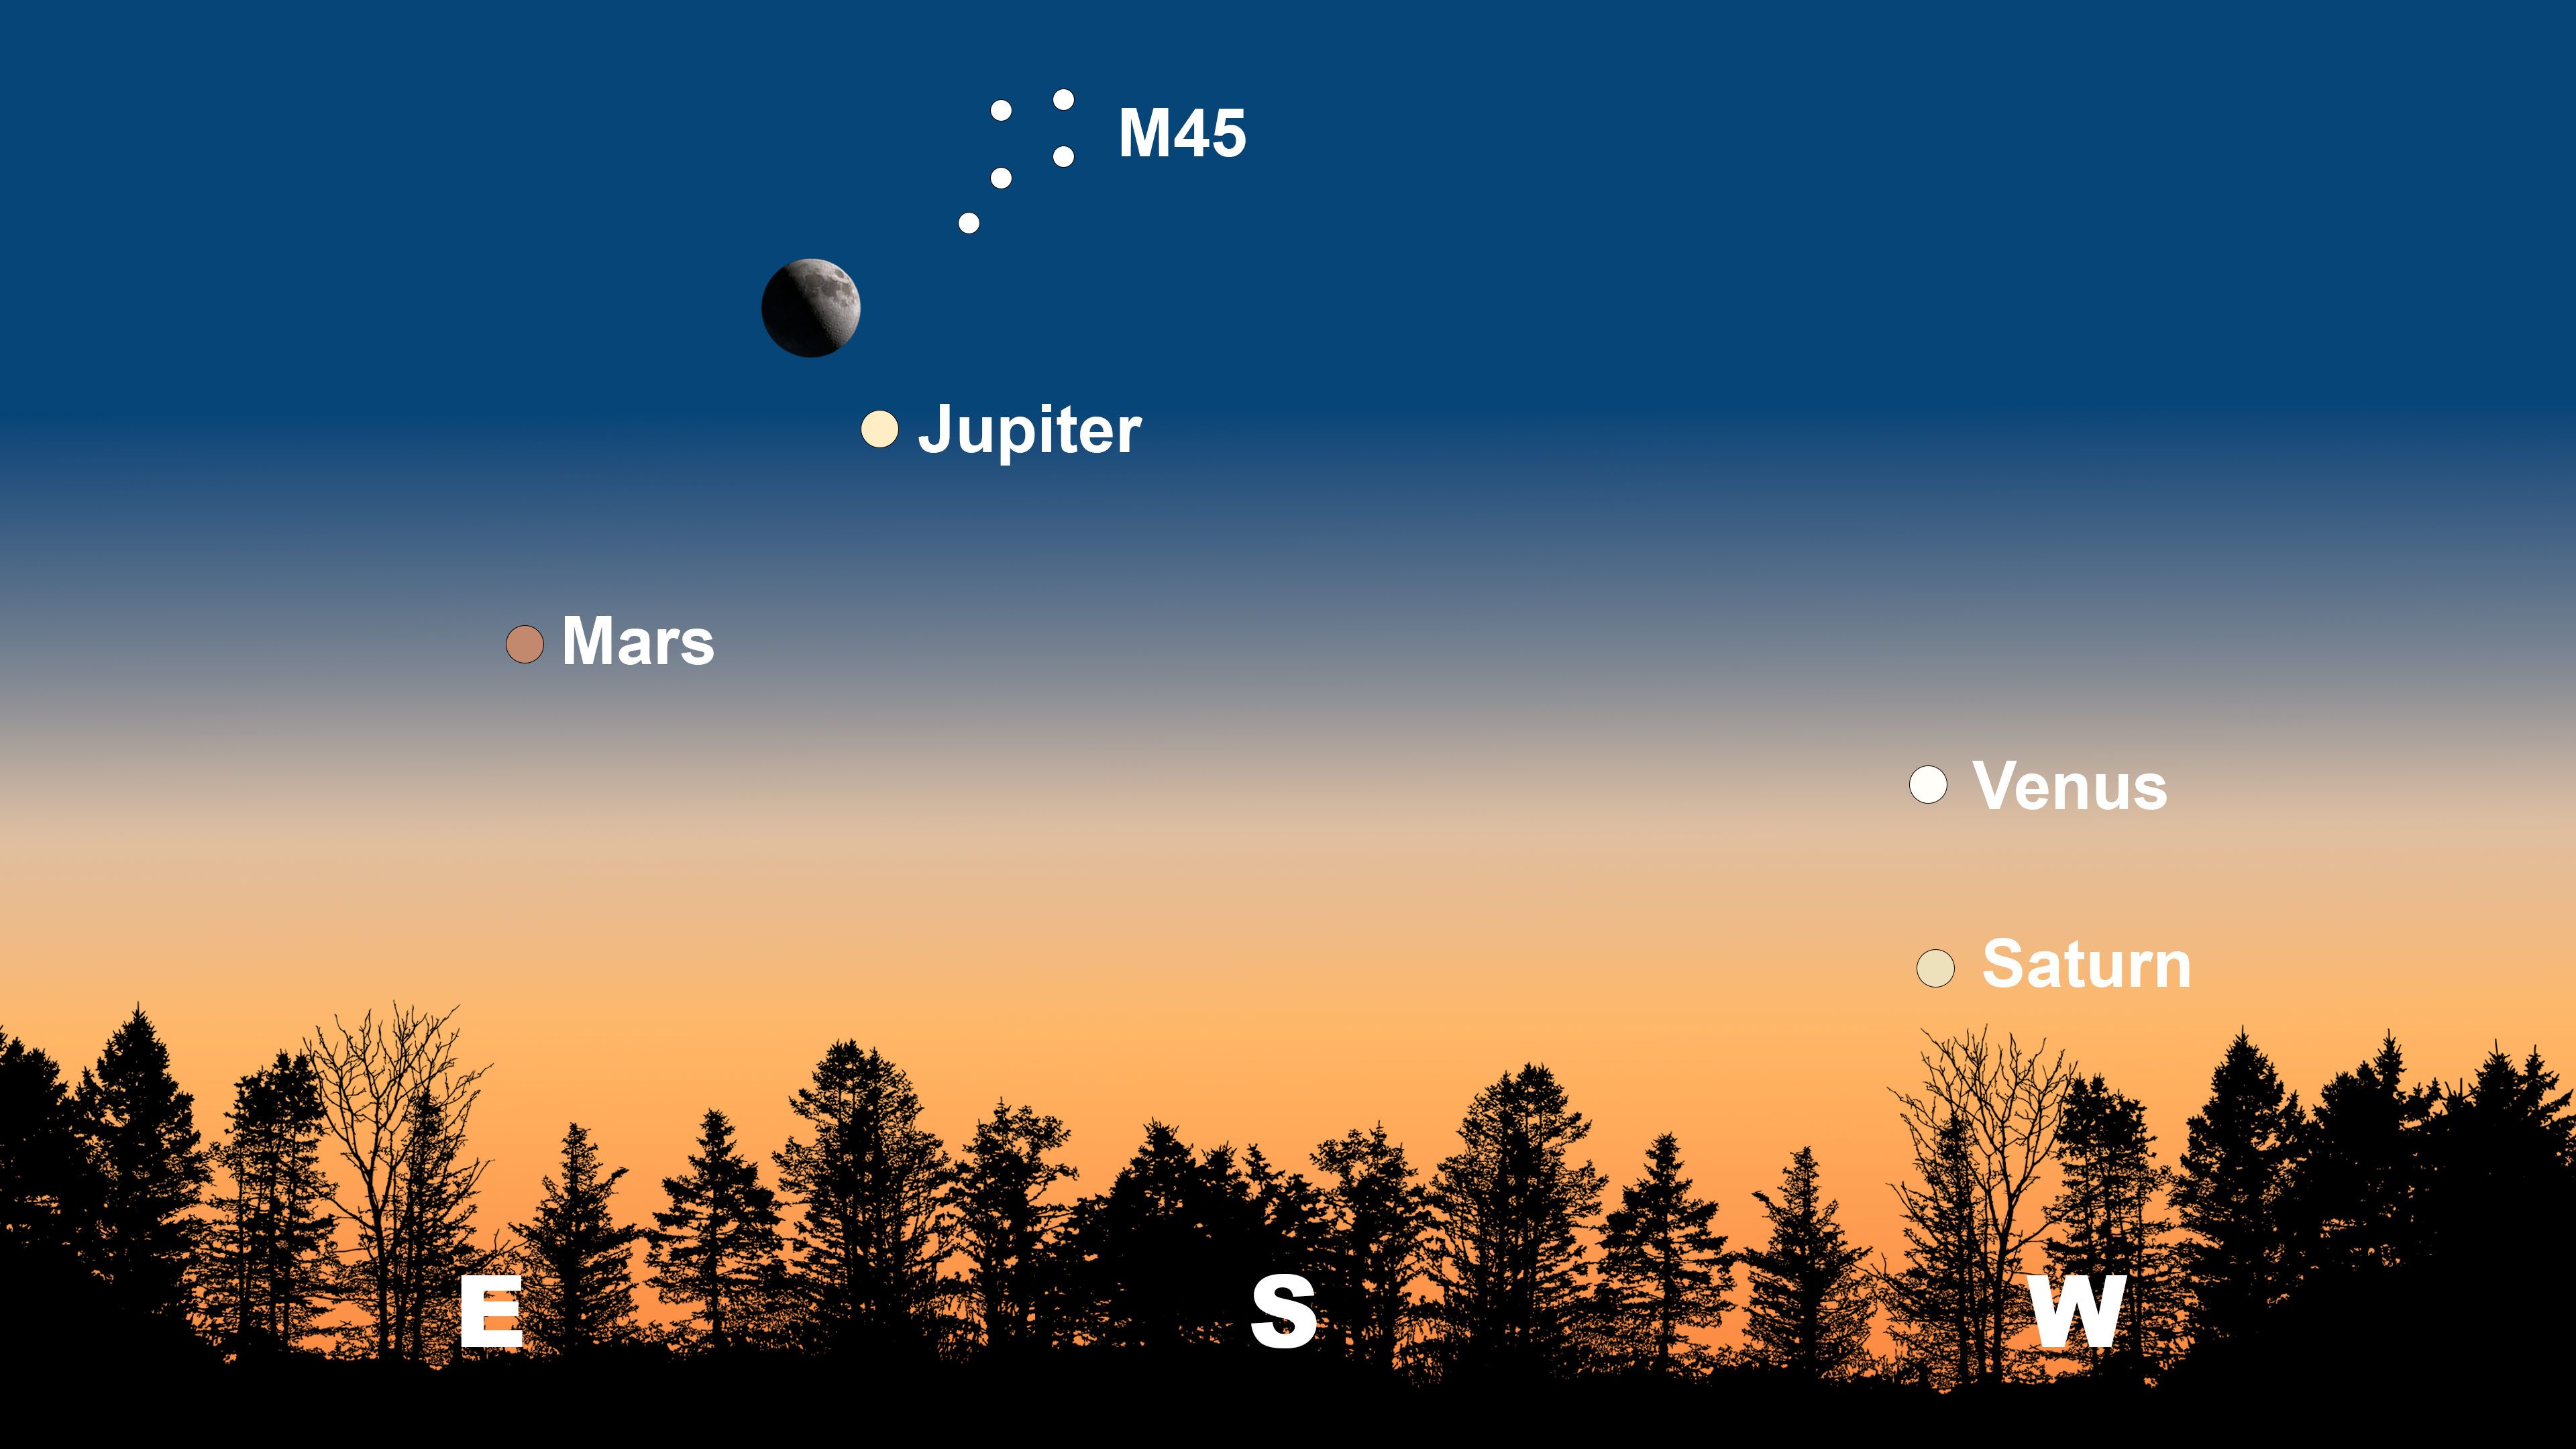

The night sky from Tucson on 6 February after sunset. From Hilo, the Moon and Jupiter will appear more easterly. From La Serena, the Moon and Jupiter will be in the north, and Venus will be to the left of Saturn.

The night sky from Tucson on 6 February after sunset. From Hilo, the Moon and Jupiter will appear more easterly. From La Serena, the Moon and Jupiter will be in the north, and Venus will be to the left of Saturn.

Credit: NOIRLab/NSF/AURA/Stellarium/J. Davis